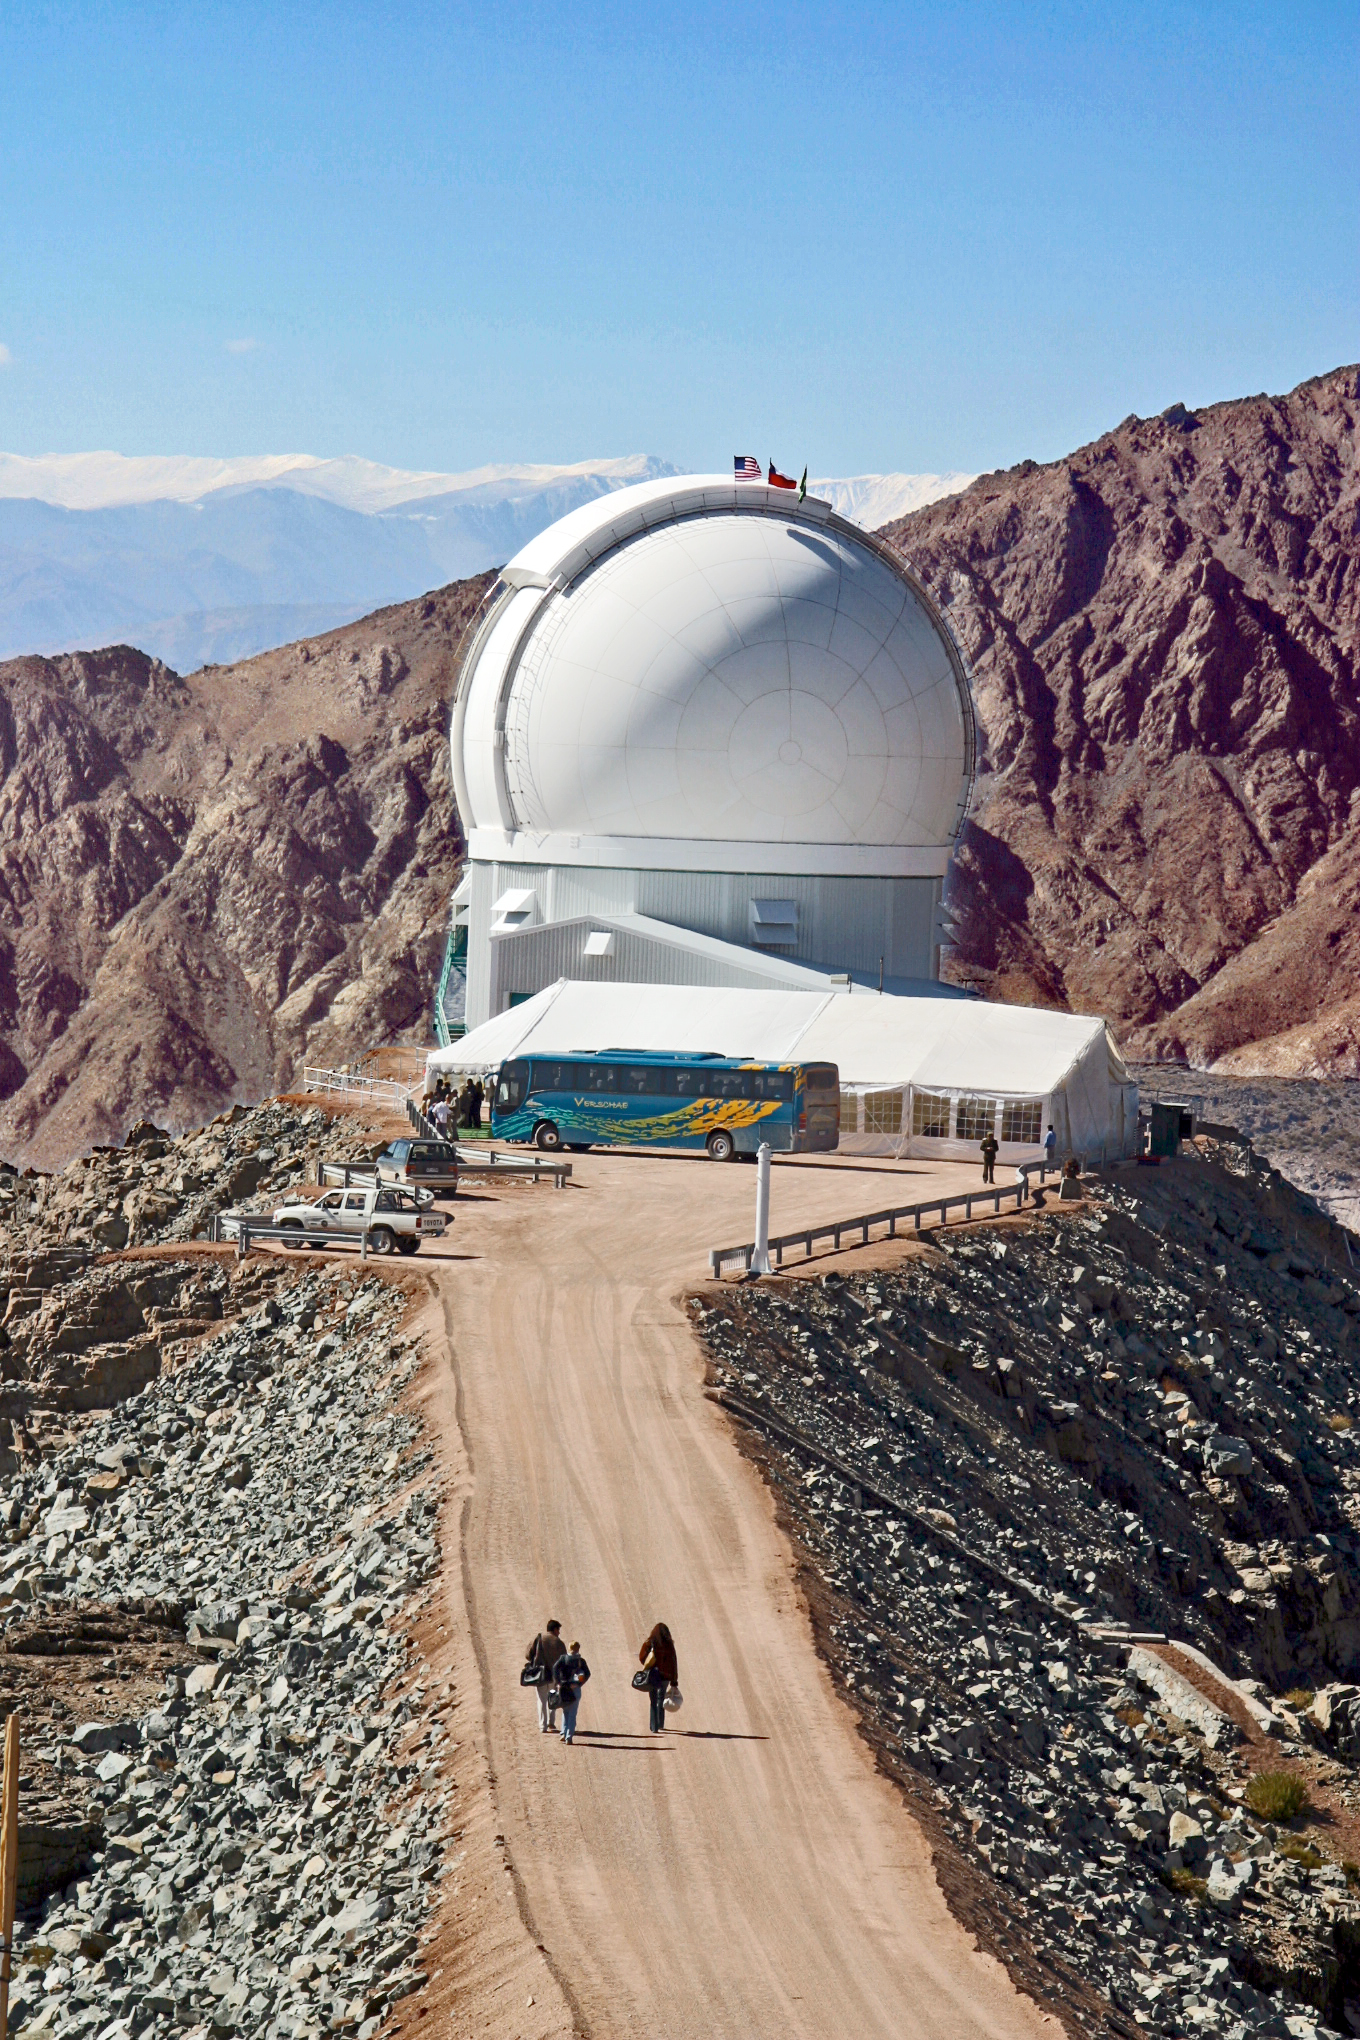

Cerro Tololo Inter-American Observatory

Photo taken by Doug Isbell at the SOAR dedication.

Credit: CTIO/NOIRLab/NSF/AURA/P. Marenfeld